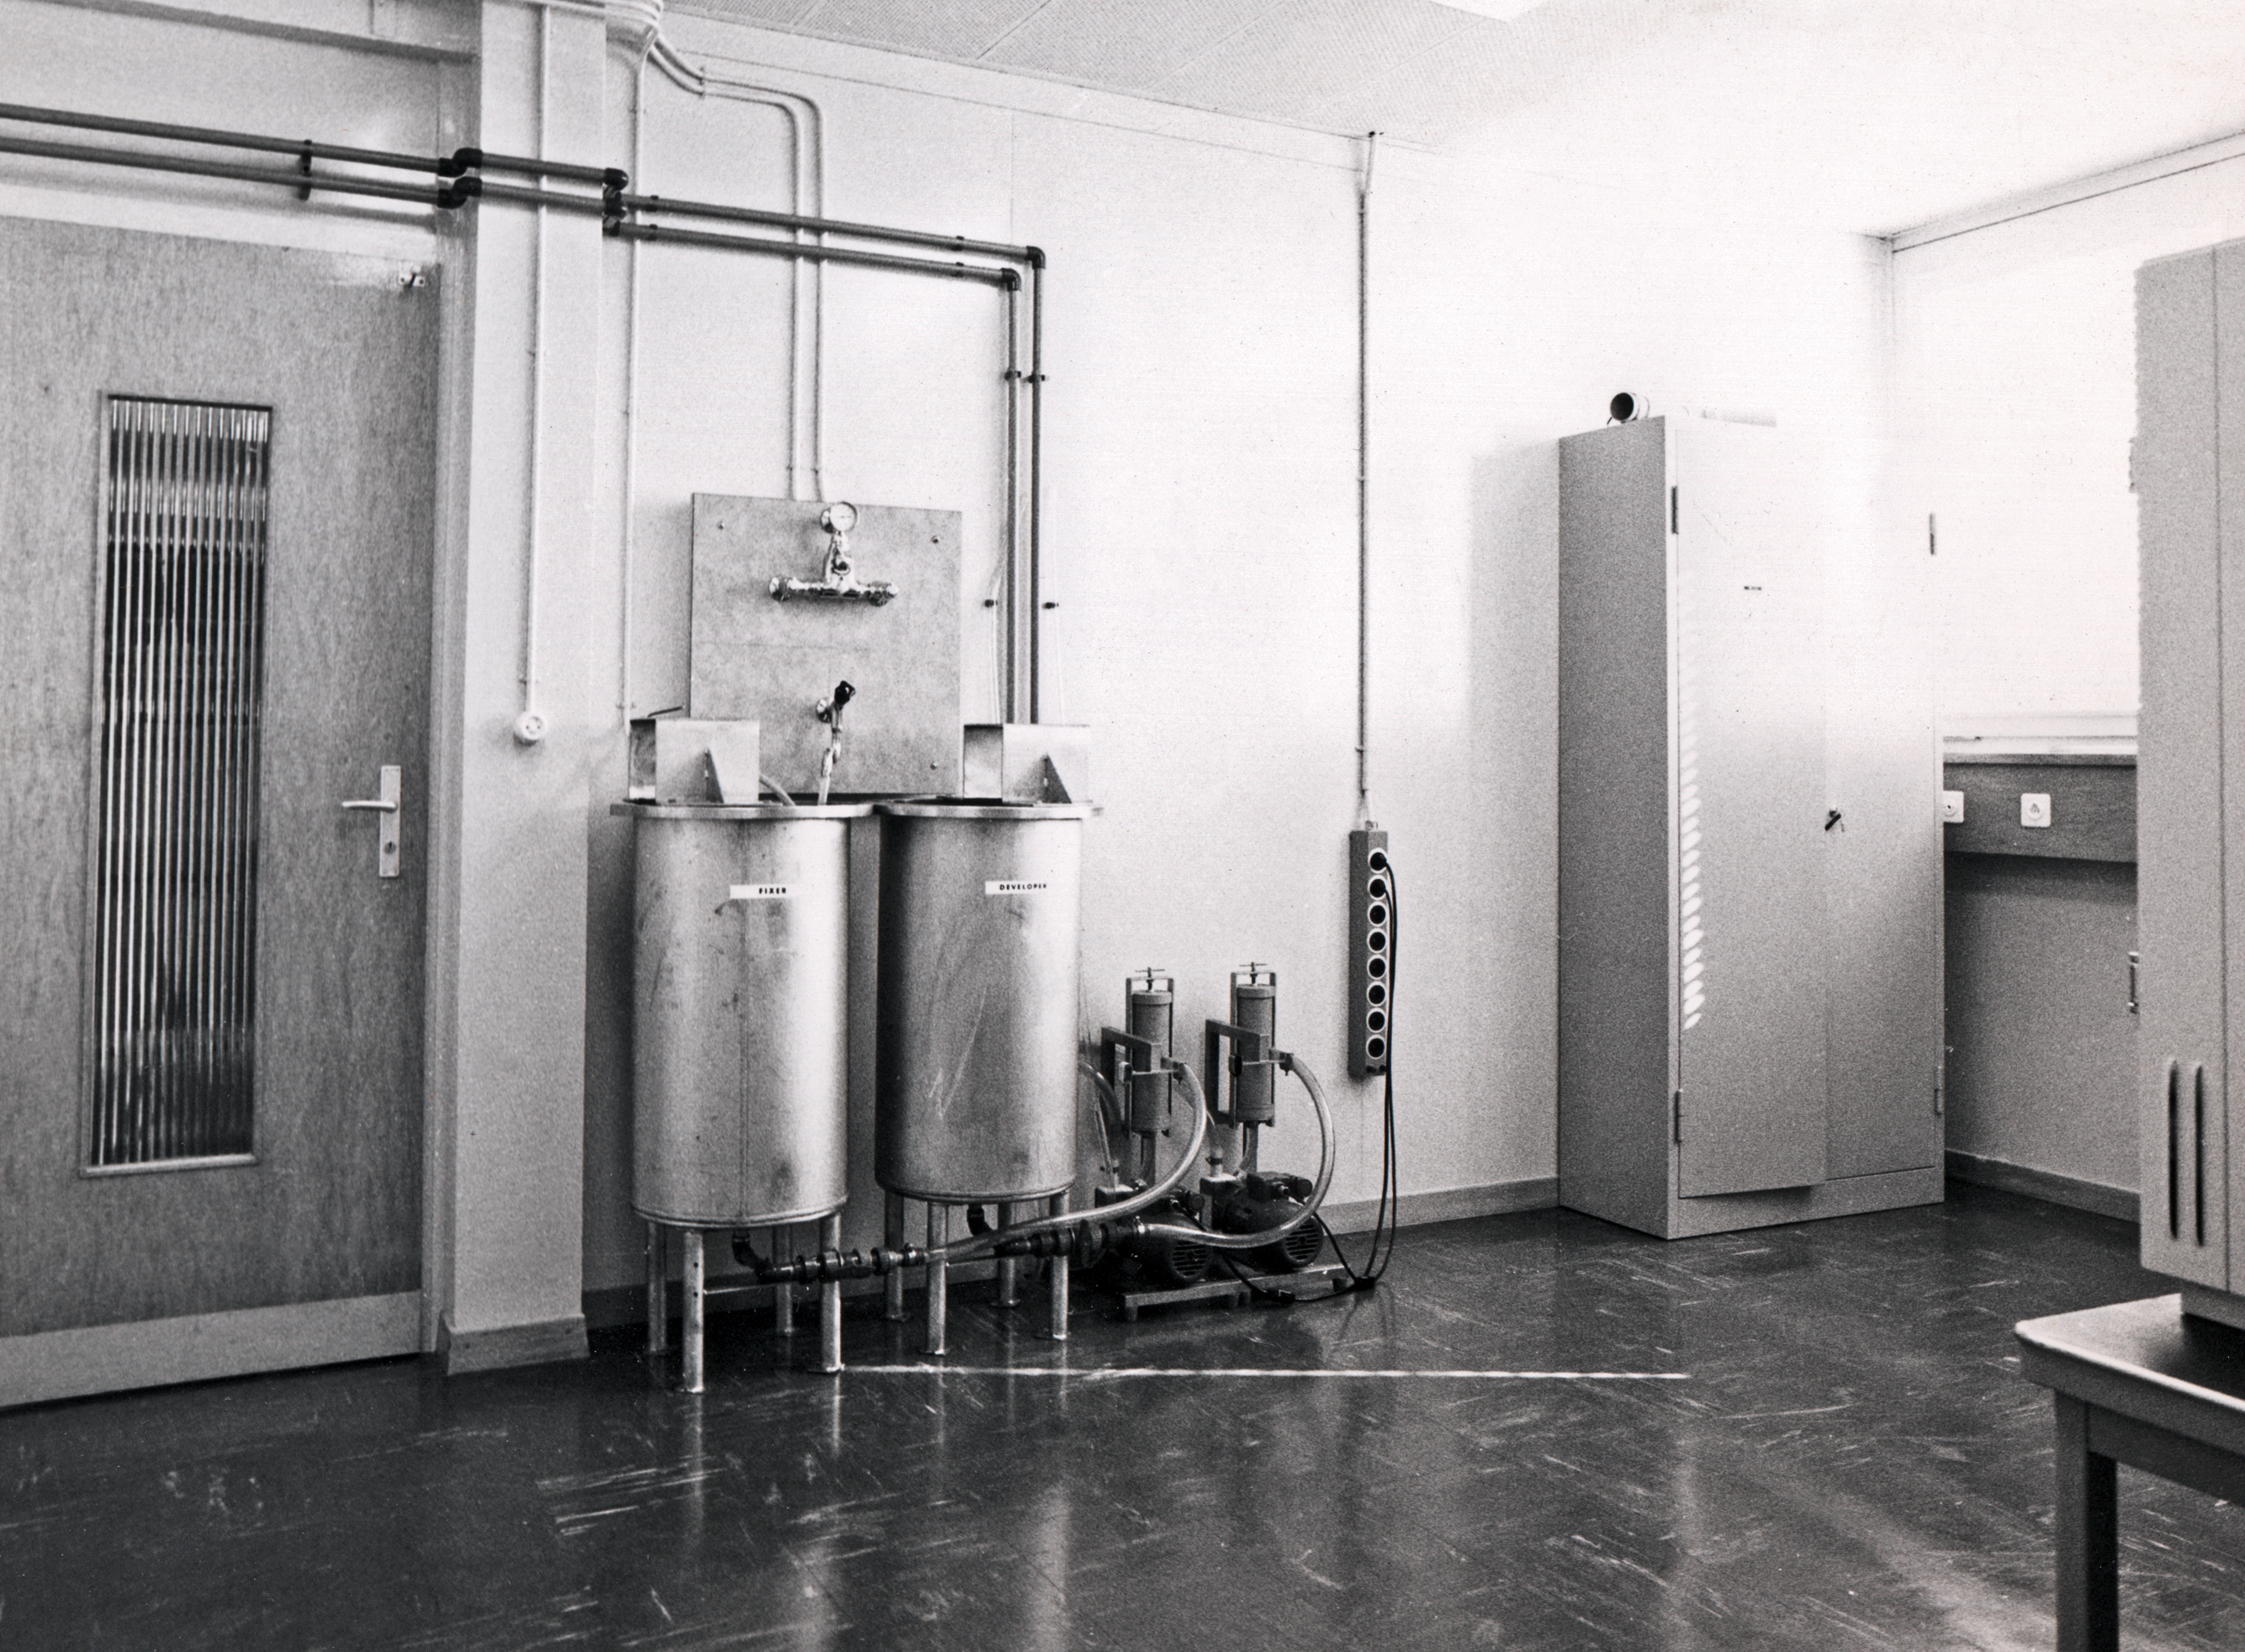

Photographic chemical lab

A lab area for preparing photographic chemicals at the Sky Atlas Laboratory, circa 1973.

Credit: ESO